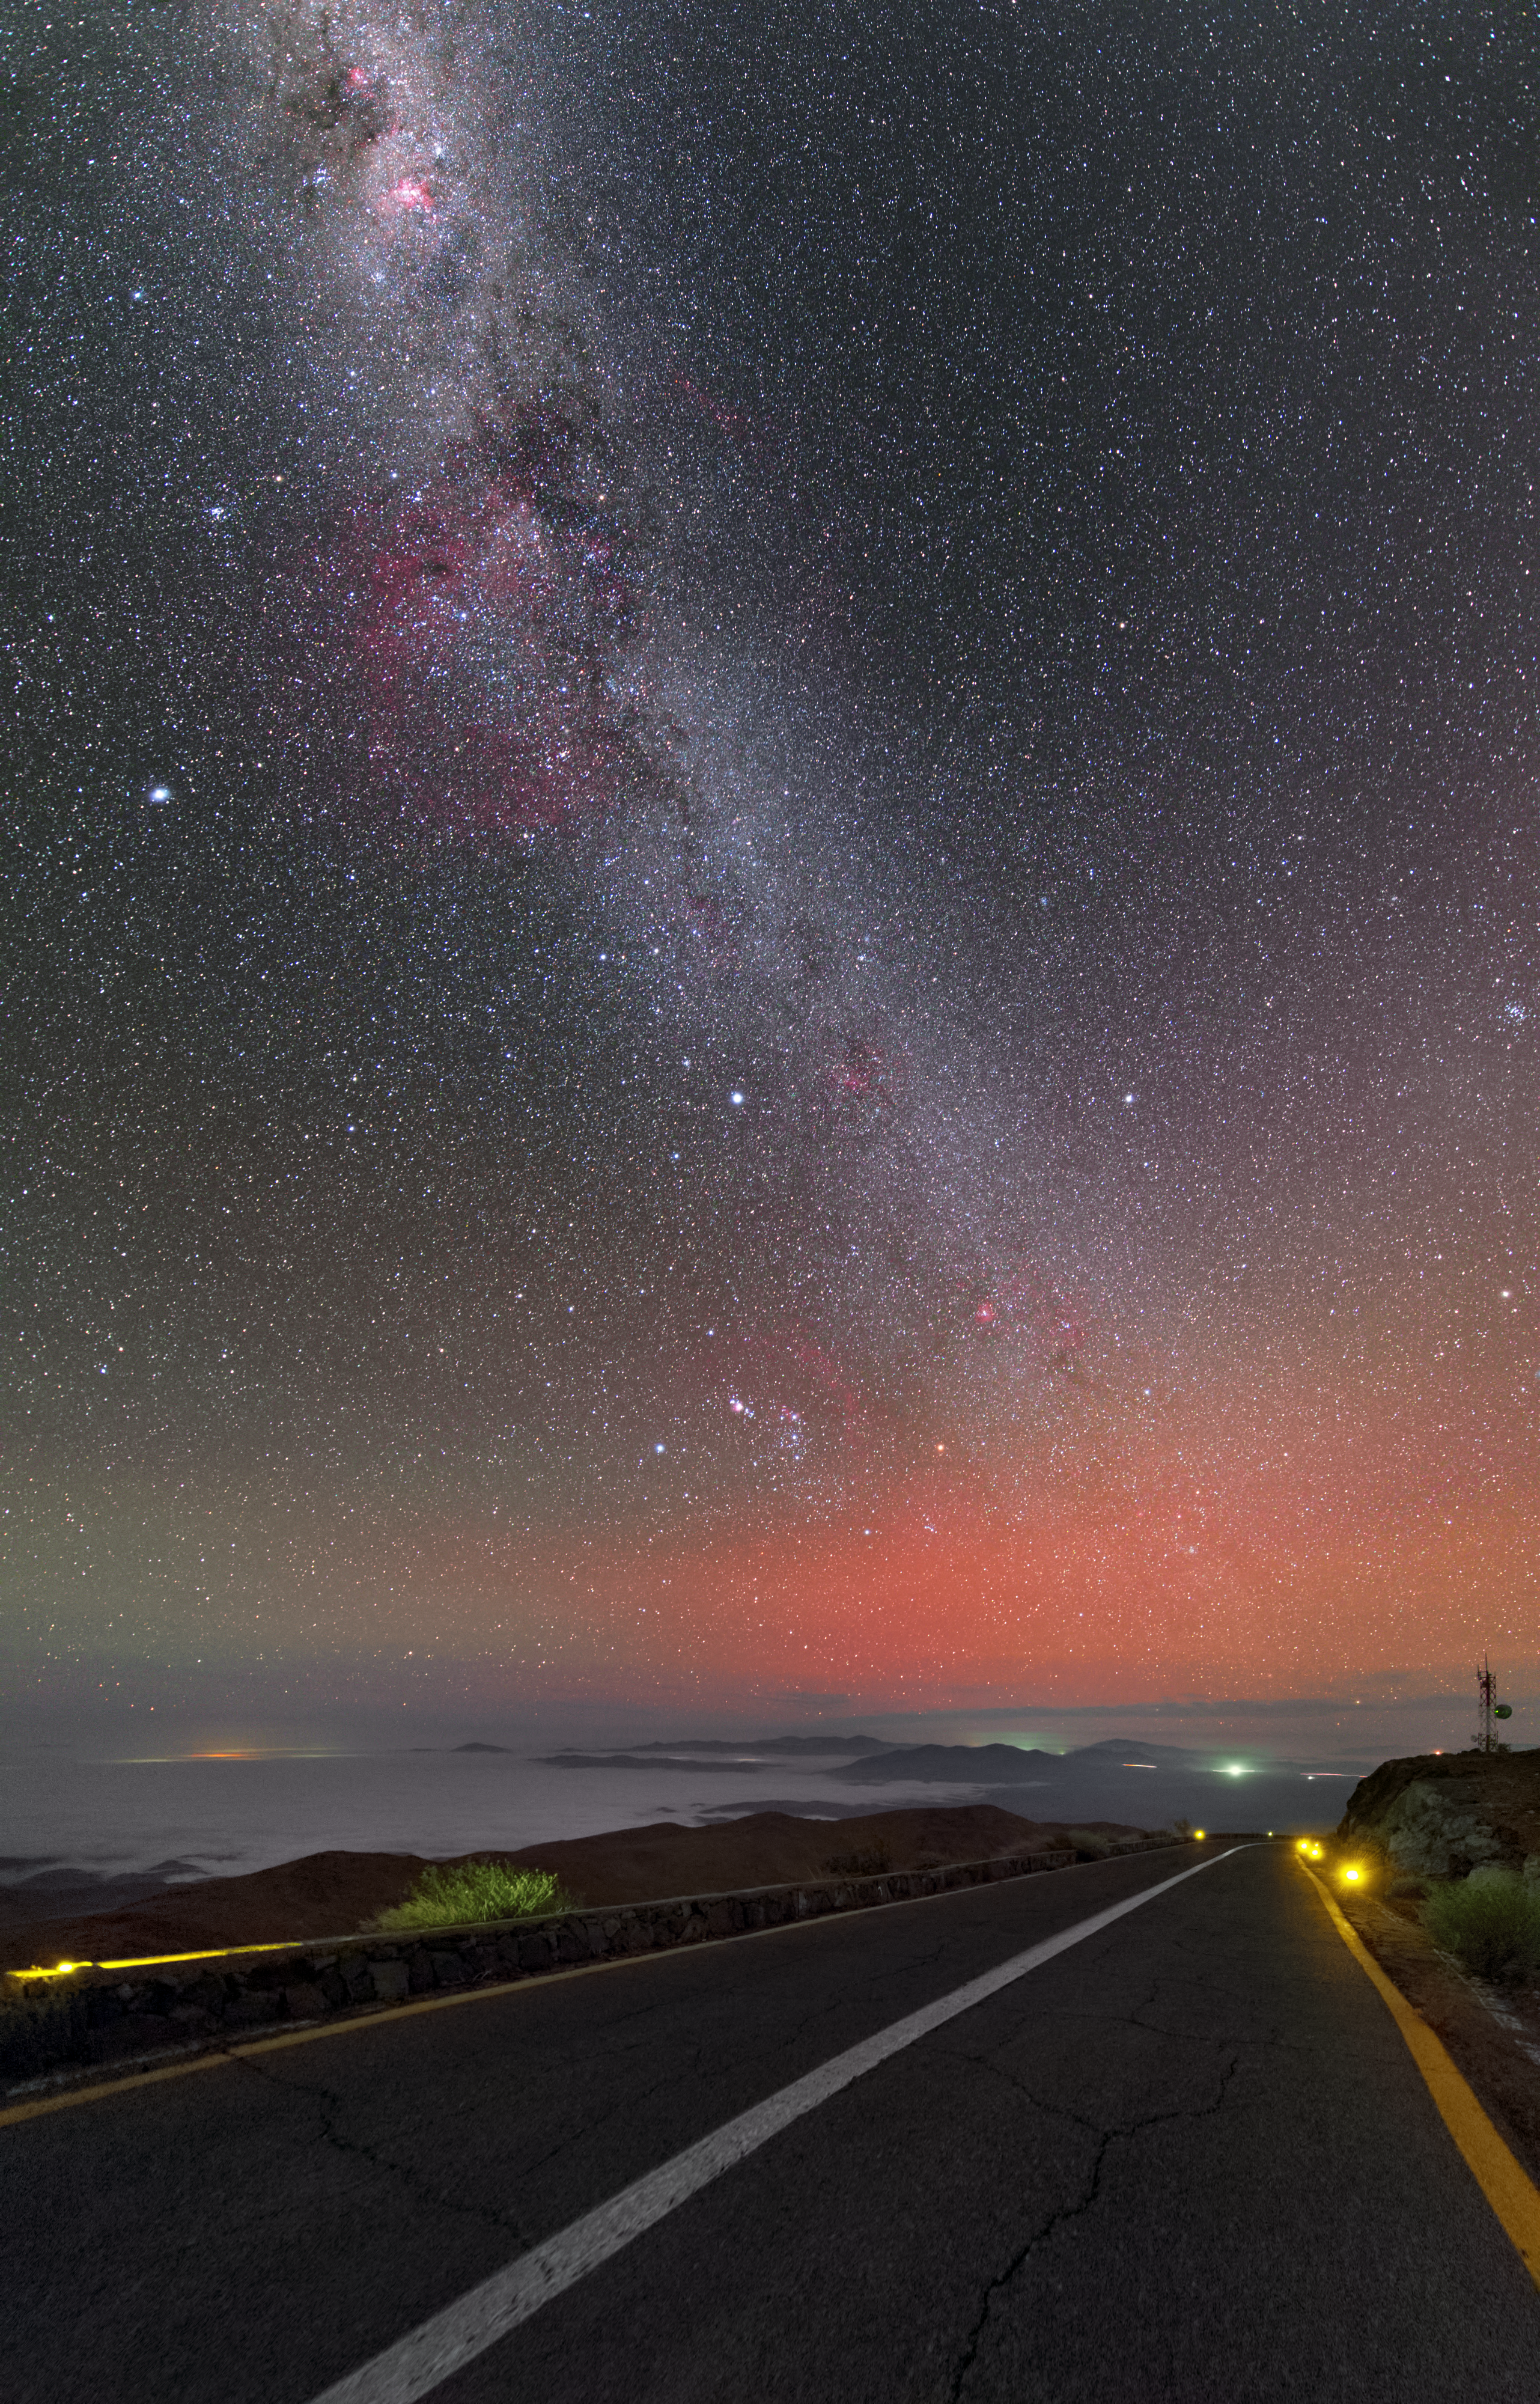

Road through the Atacama

The central band of the Milky Way impaled like a spear in a hazy pool of tangerine light over the Atacama Desert. Low-altitude cloud covers the desert floor, allowing on the highest peaks to protrude.

Credit: ESO/Y. Beletsky